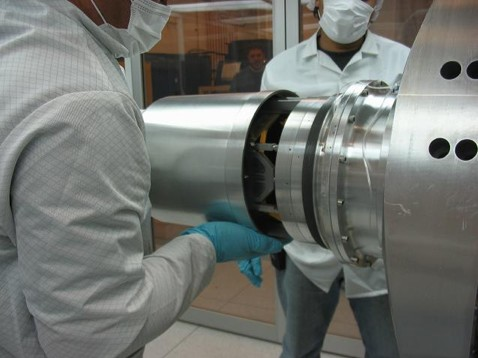

GNIRS damaged

As the engineers looked deeper, the full extent of the damage started to become apparent.

Credit: International Gemini Observatory/NOIRLab/NSF/AURA